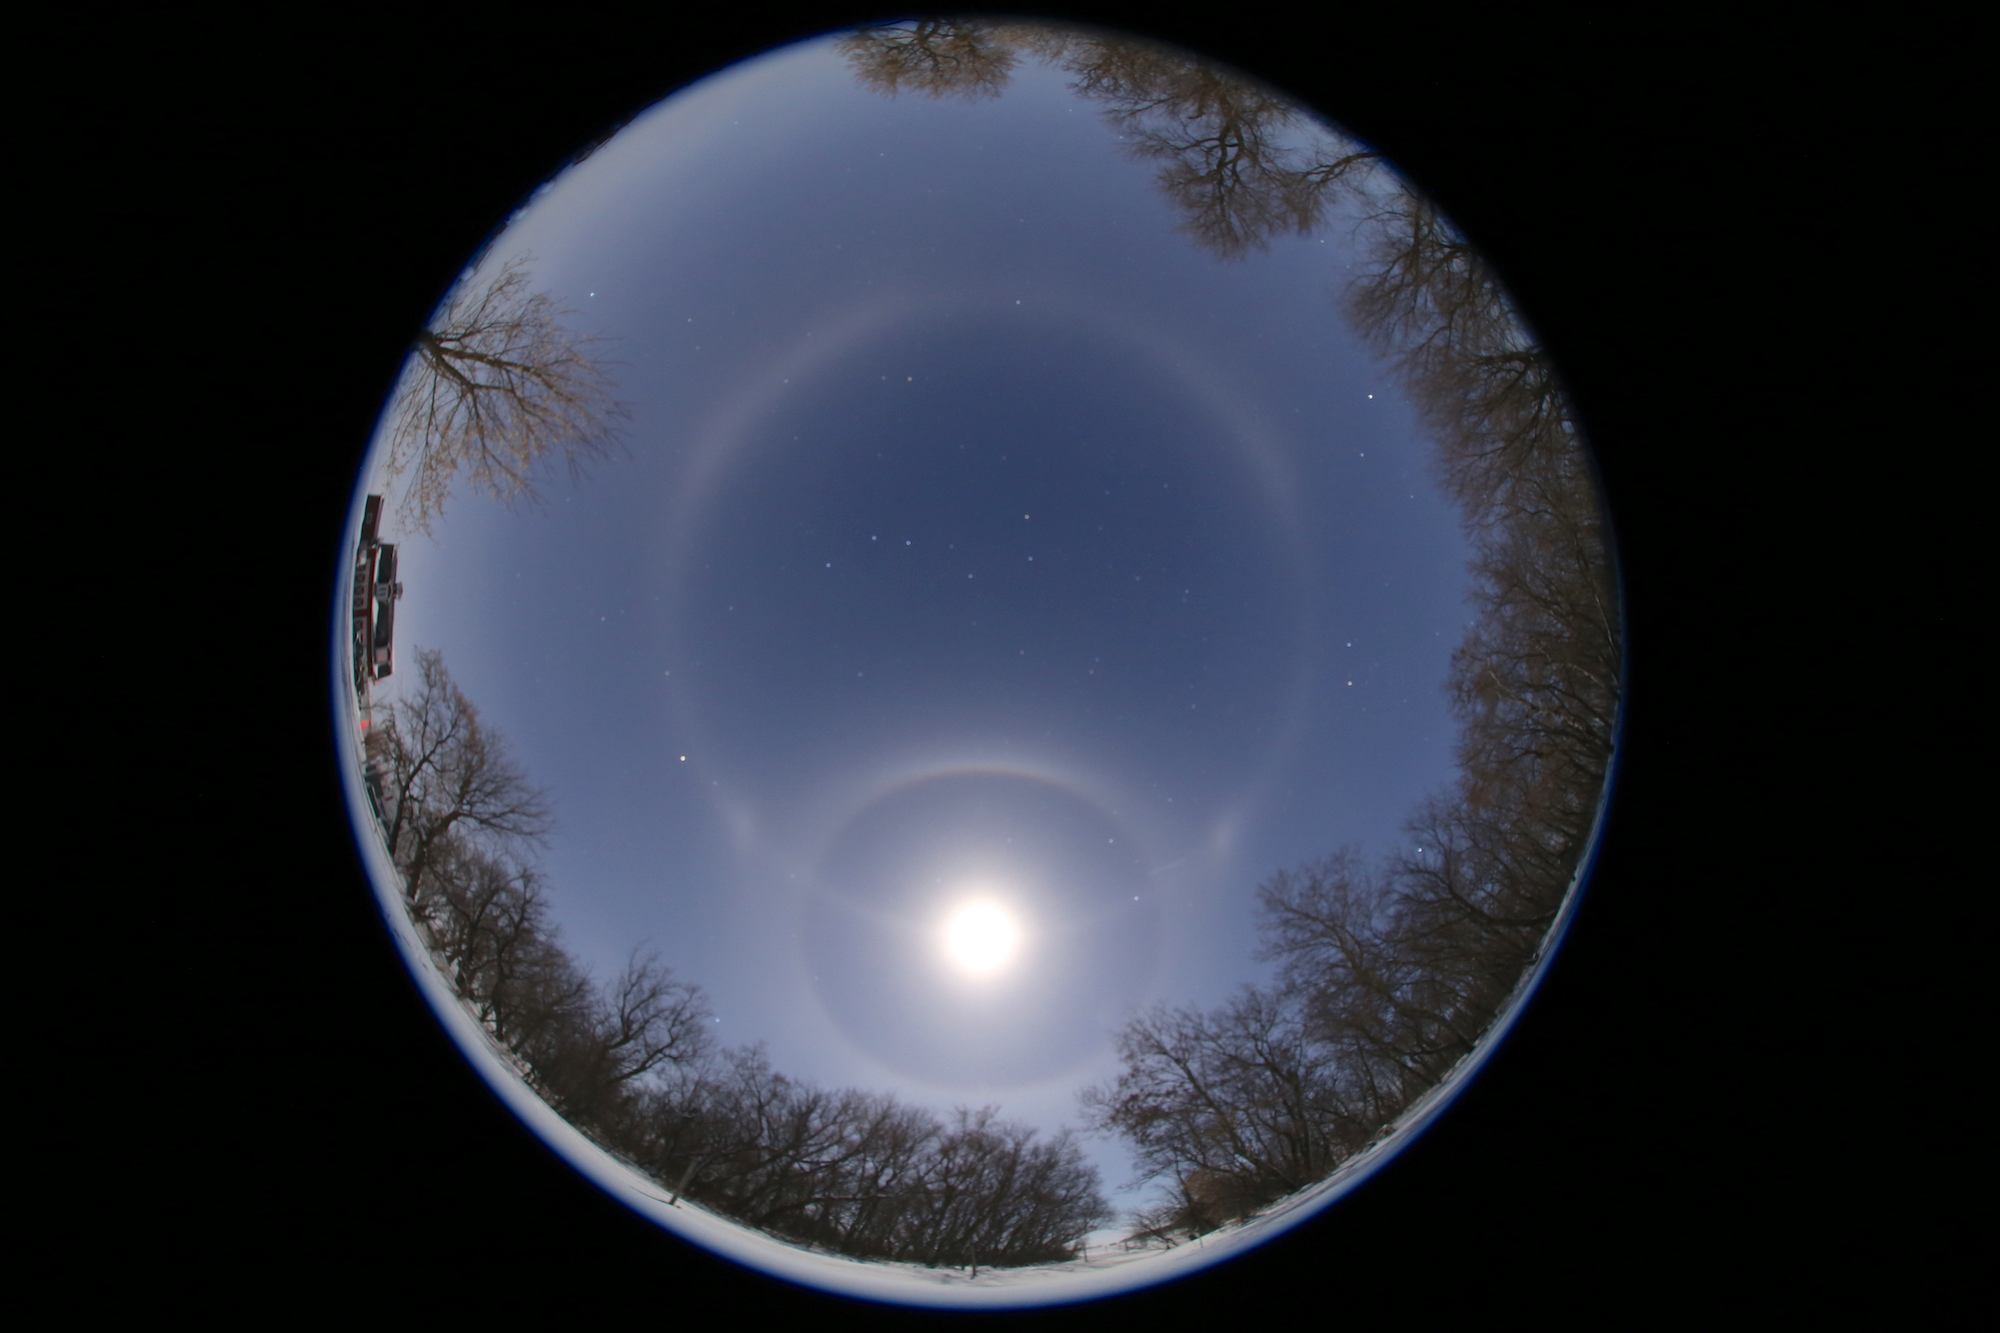

Sun/Moon haloes, First Place

First place in the 2021 IAU OAE Astrophotography Contest, category Sun/Moon haloes: Selene meets the Moon, by Sheila Wiwchar, Canada.

Photographed at Kaleida, Manitoba in Canada, this fisheye image beautifully captures the rare optical phenomena encircling the moon known as the “22° halo” and the horizontal white circle passing through the moon called the “paraselenic circle”. The white band circling the whole sky at the same altitude as the moon is named after Selene, the ancient Greek Titan, famously called the goddess of the moon. The more commonly observed counterpart produced by the sun is known as the parhelic circle, named after the Greek god of the sun, Helios. Both the 22° halo and the paraselenic circle are produced due to reflection of the moonlight from near vertical surfaces of ice crystals. Parts closer to the moon are caused due to external reflections, whereas those further away are created due to internal reflections. The constellation of the big dipper at the center makes this image even more spectacular. Can you spot it?

Credit: Sheila Wiwchar/IAU OAE